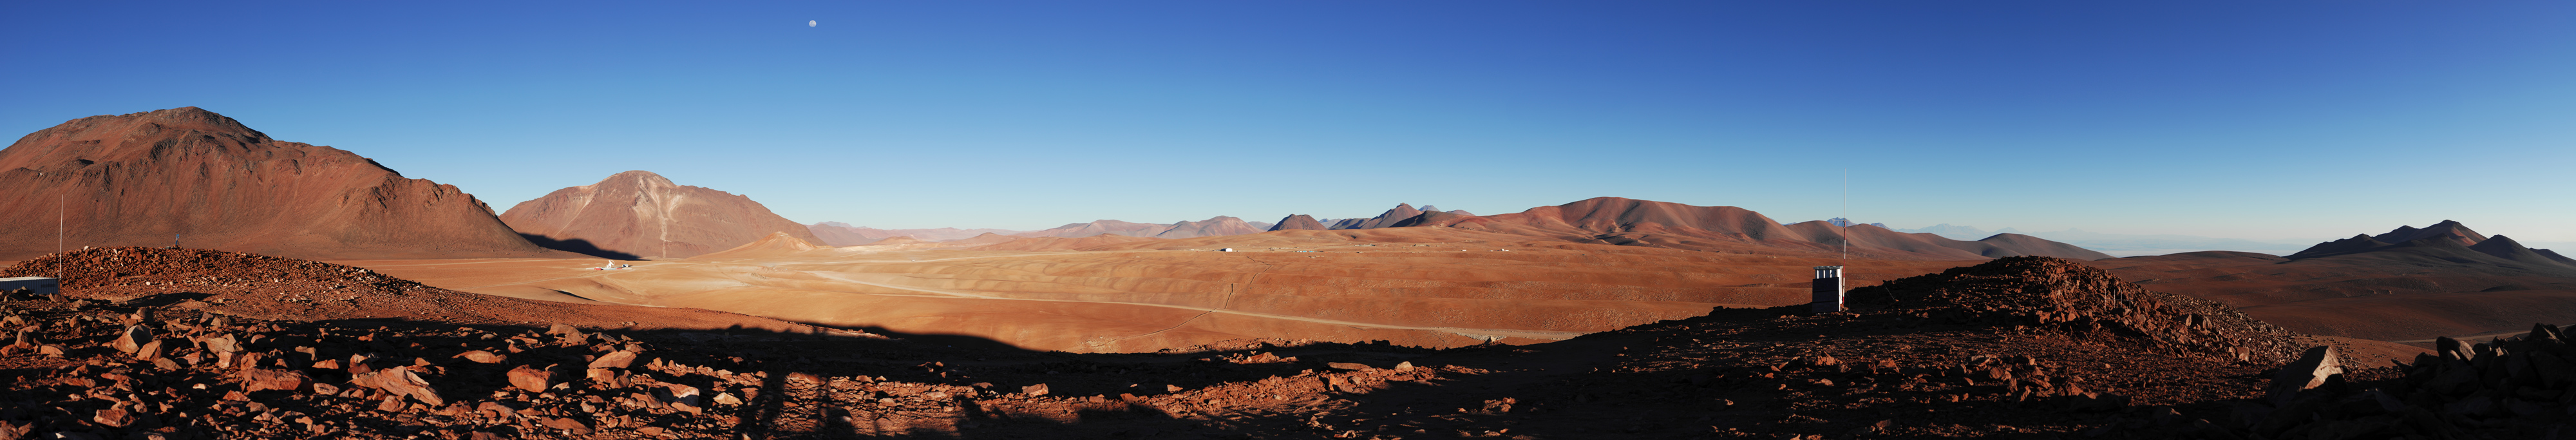

Chajnantor panorama

A view across the Chajnantor plain, high in the Chilean Andes, taken from Cerro Chico and looking towards the south, with the Moon visible in the sky. This 5000 metre high, arid plateau is where ESO and its international partners are currently building the Atacama Large Millimeter/submillimeter Array (ALMA), the largest astronomical project in existence. ALMA is a revolutionary astronomical telescope, comprising an array of 66 giant 12-metre and 7-metre diameter antennas observing at millimetre and submillimetre wavelengths. The positions of the 12-metre antennas will be reconfigurable, with almost 200 possible antenna positions spread over 18 kilometres on the plateau. The centre of the ALMA antenna array will be located close to the centre of this image – not far from the technical building visible in the background. The Atacama Pathfinder Experiment (APEX) 12-m submillimetre telescope is seen to the left of the image, in front of Cerro Chascón. The road to the 2,900-metre-high Operation Support Facility is to the right of the image.

An amazing interactive virtual tour is available here

Credit: ESO/F. Kamphues